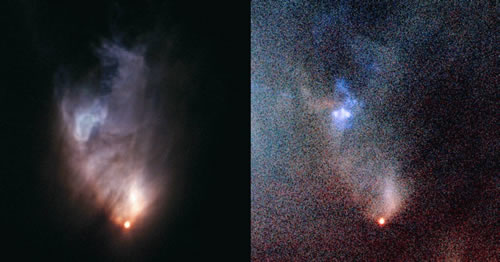

Two images of V1647 Orionis and McNeil’s Nebula

Two images of V1647 Orionis and McNeil’s Nebula. The image on the left is an optical color composite taken about four years ago with GMOS-North on UT 2004 February 14. The image on the right is also an optical color image taken about one year ago on UT 2007 February 22.

Credit: International Gemini Observatory/NOIRLab/NSF/AURA